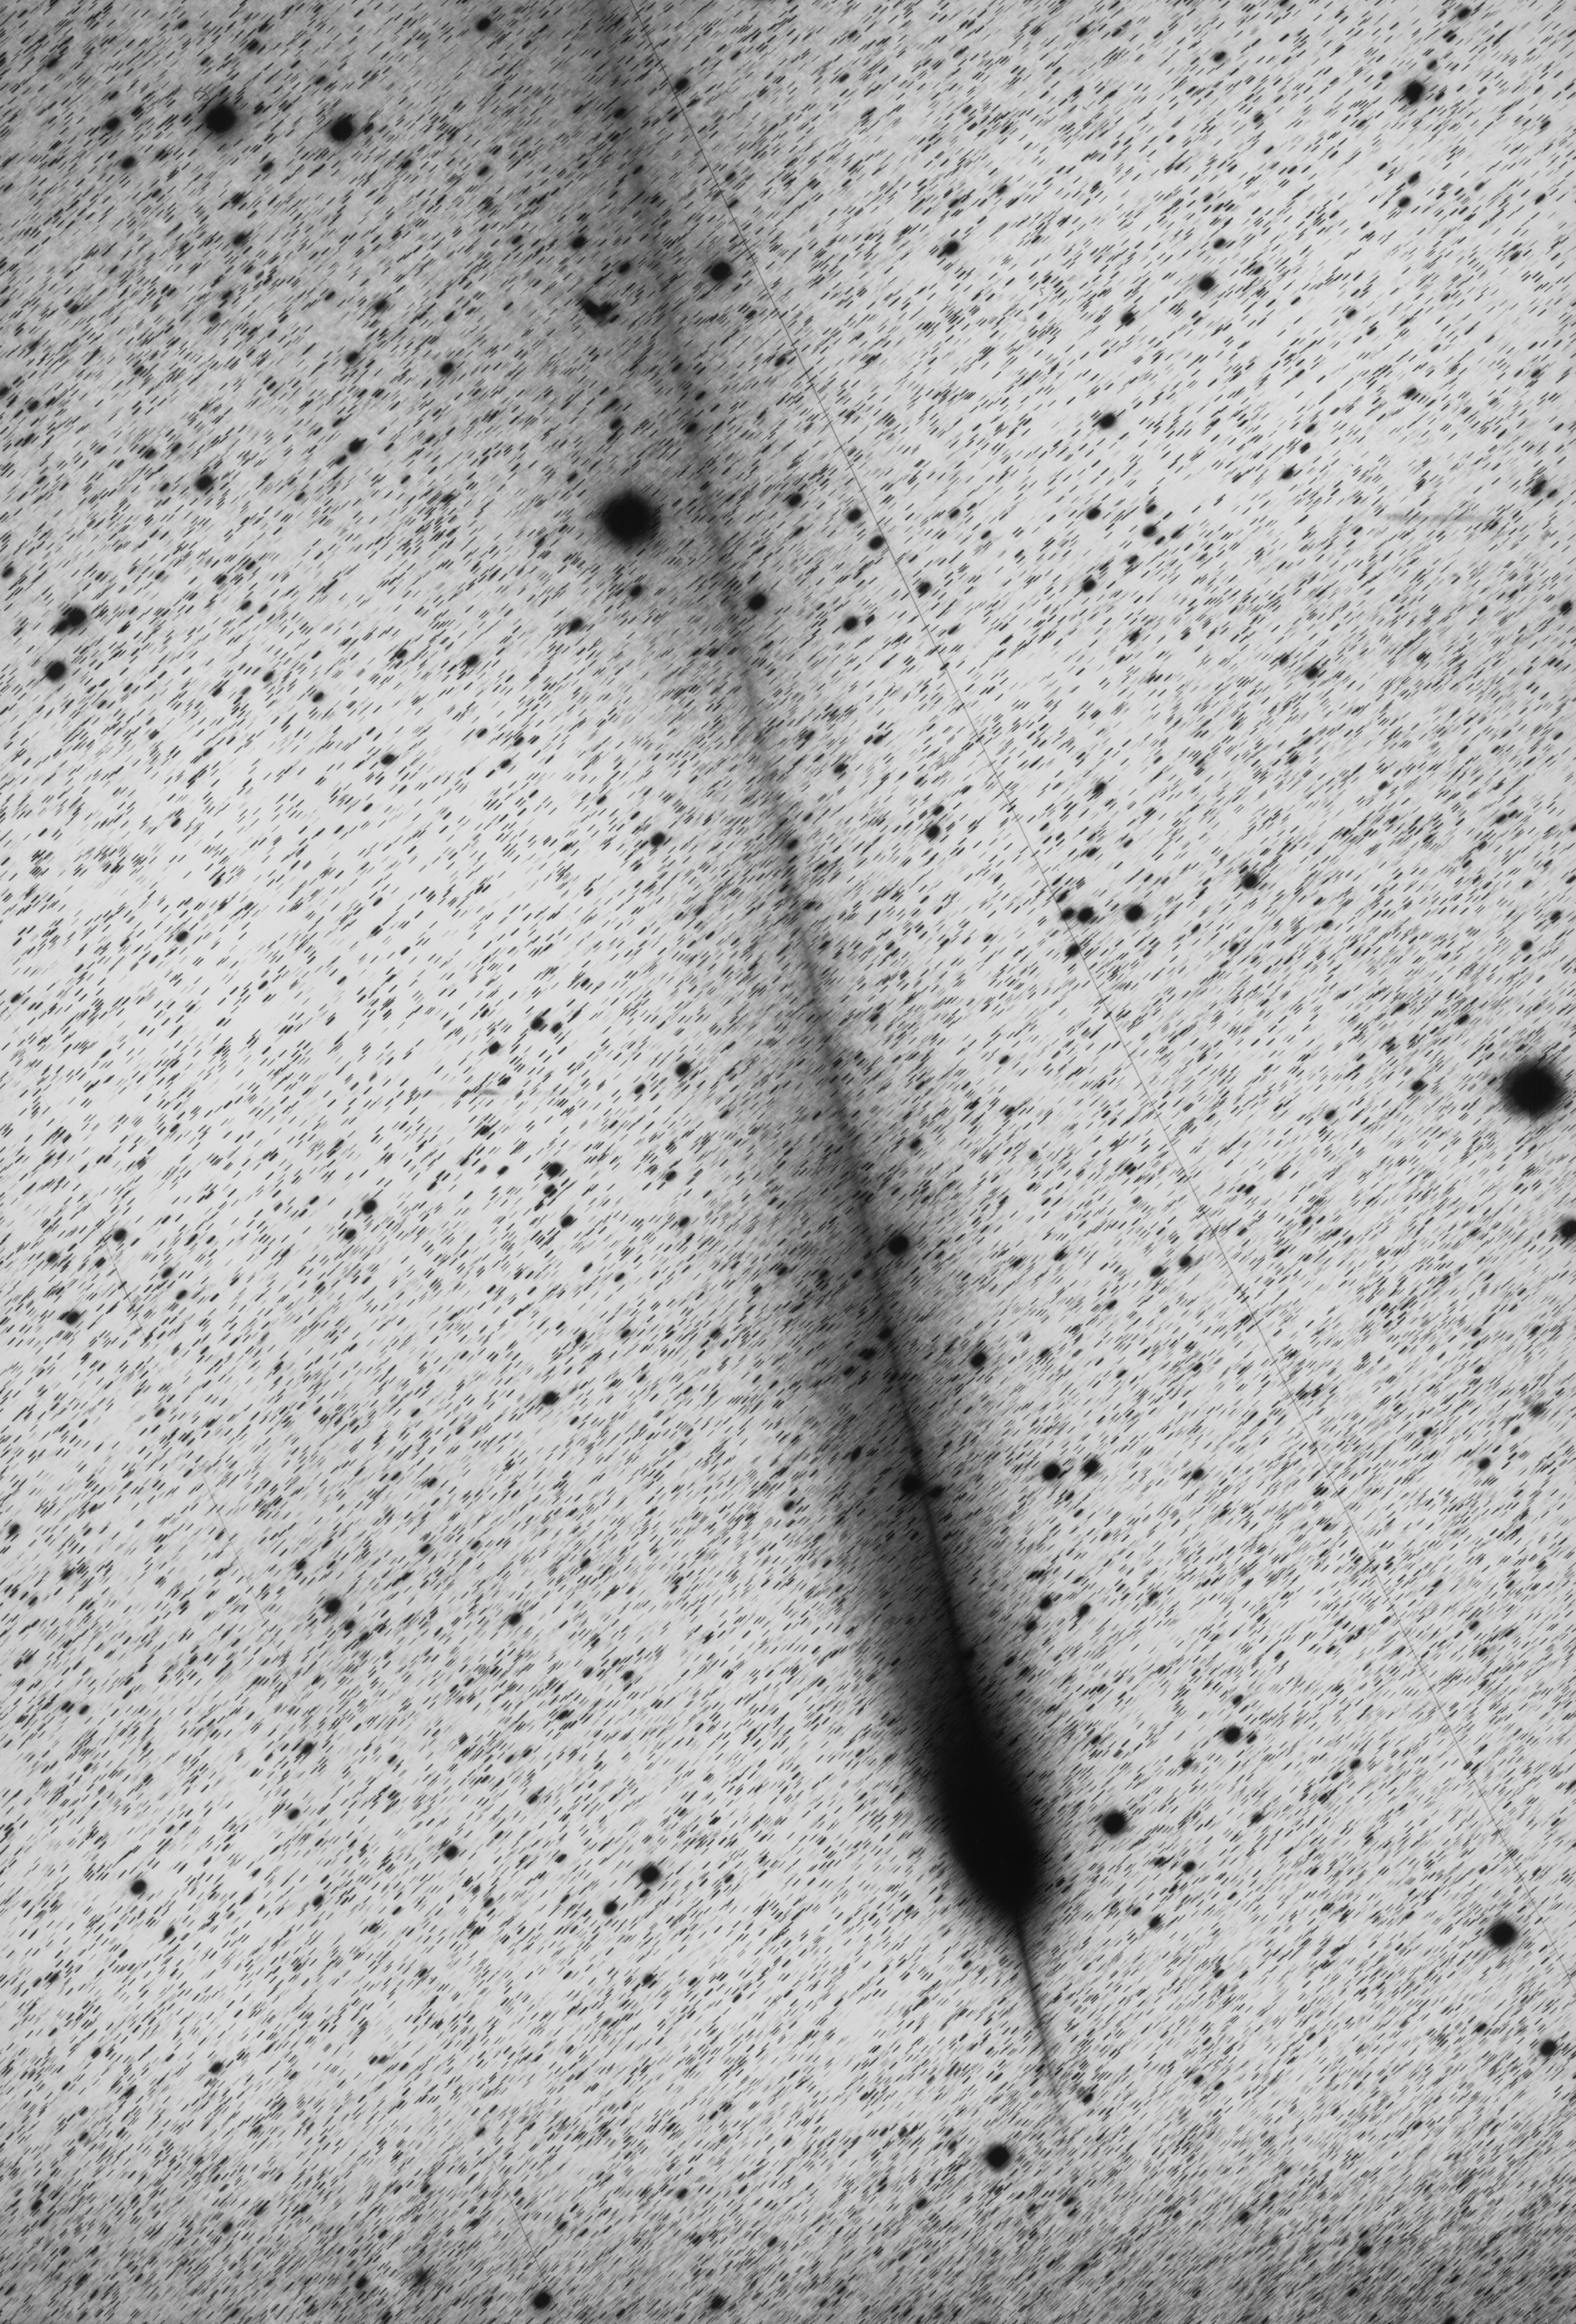

The unusual tails of comet Hale-Bopp

Comet Hale-Bopp photographed with the ESO 1-metre Schmidt Telescope on January 5, 1998 on a pan-sensitive film/filter combination (Kodak 4415 + GG385), recording the comet's light in the 4000-7000 A spectral interval. The exposure lasted 1 hour; the seeing was quite good (1.0 arcsec), but there were some cirrus. A satellite crossed the field during the exposure — its trail is seen as a very thin line.

Credit: ESO